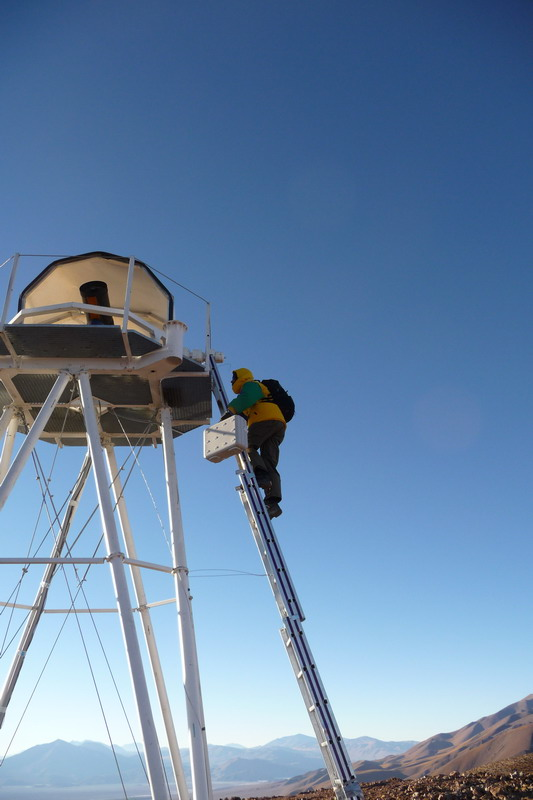

ELT site testing - Cerro Macon / Argentina

The ELT programme office has studied half a dozen potential sites for the future ELT observatory. Various aspects need to be considered in the site selection process. Parameters taken into account are not restricted to 'sky quality', but include more general scientific aspects, as well as parameters essential for construction and operations (e.g. accessibility, water and power supply, political stability etc.). The above picture shows an impression of Cerro Macon, a site located in Argentina. Cerro Macon was not included in the ELT Site Selection Advisory Committee's final short list for the recommended site.

Credit: ESO